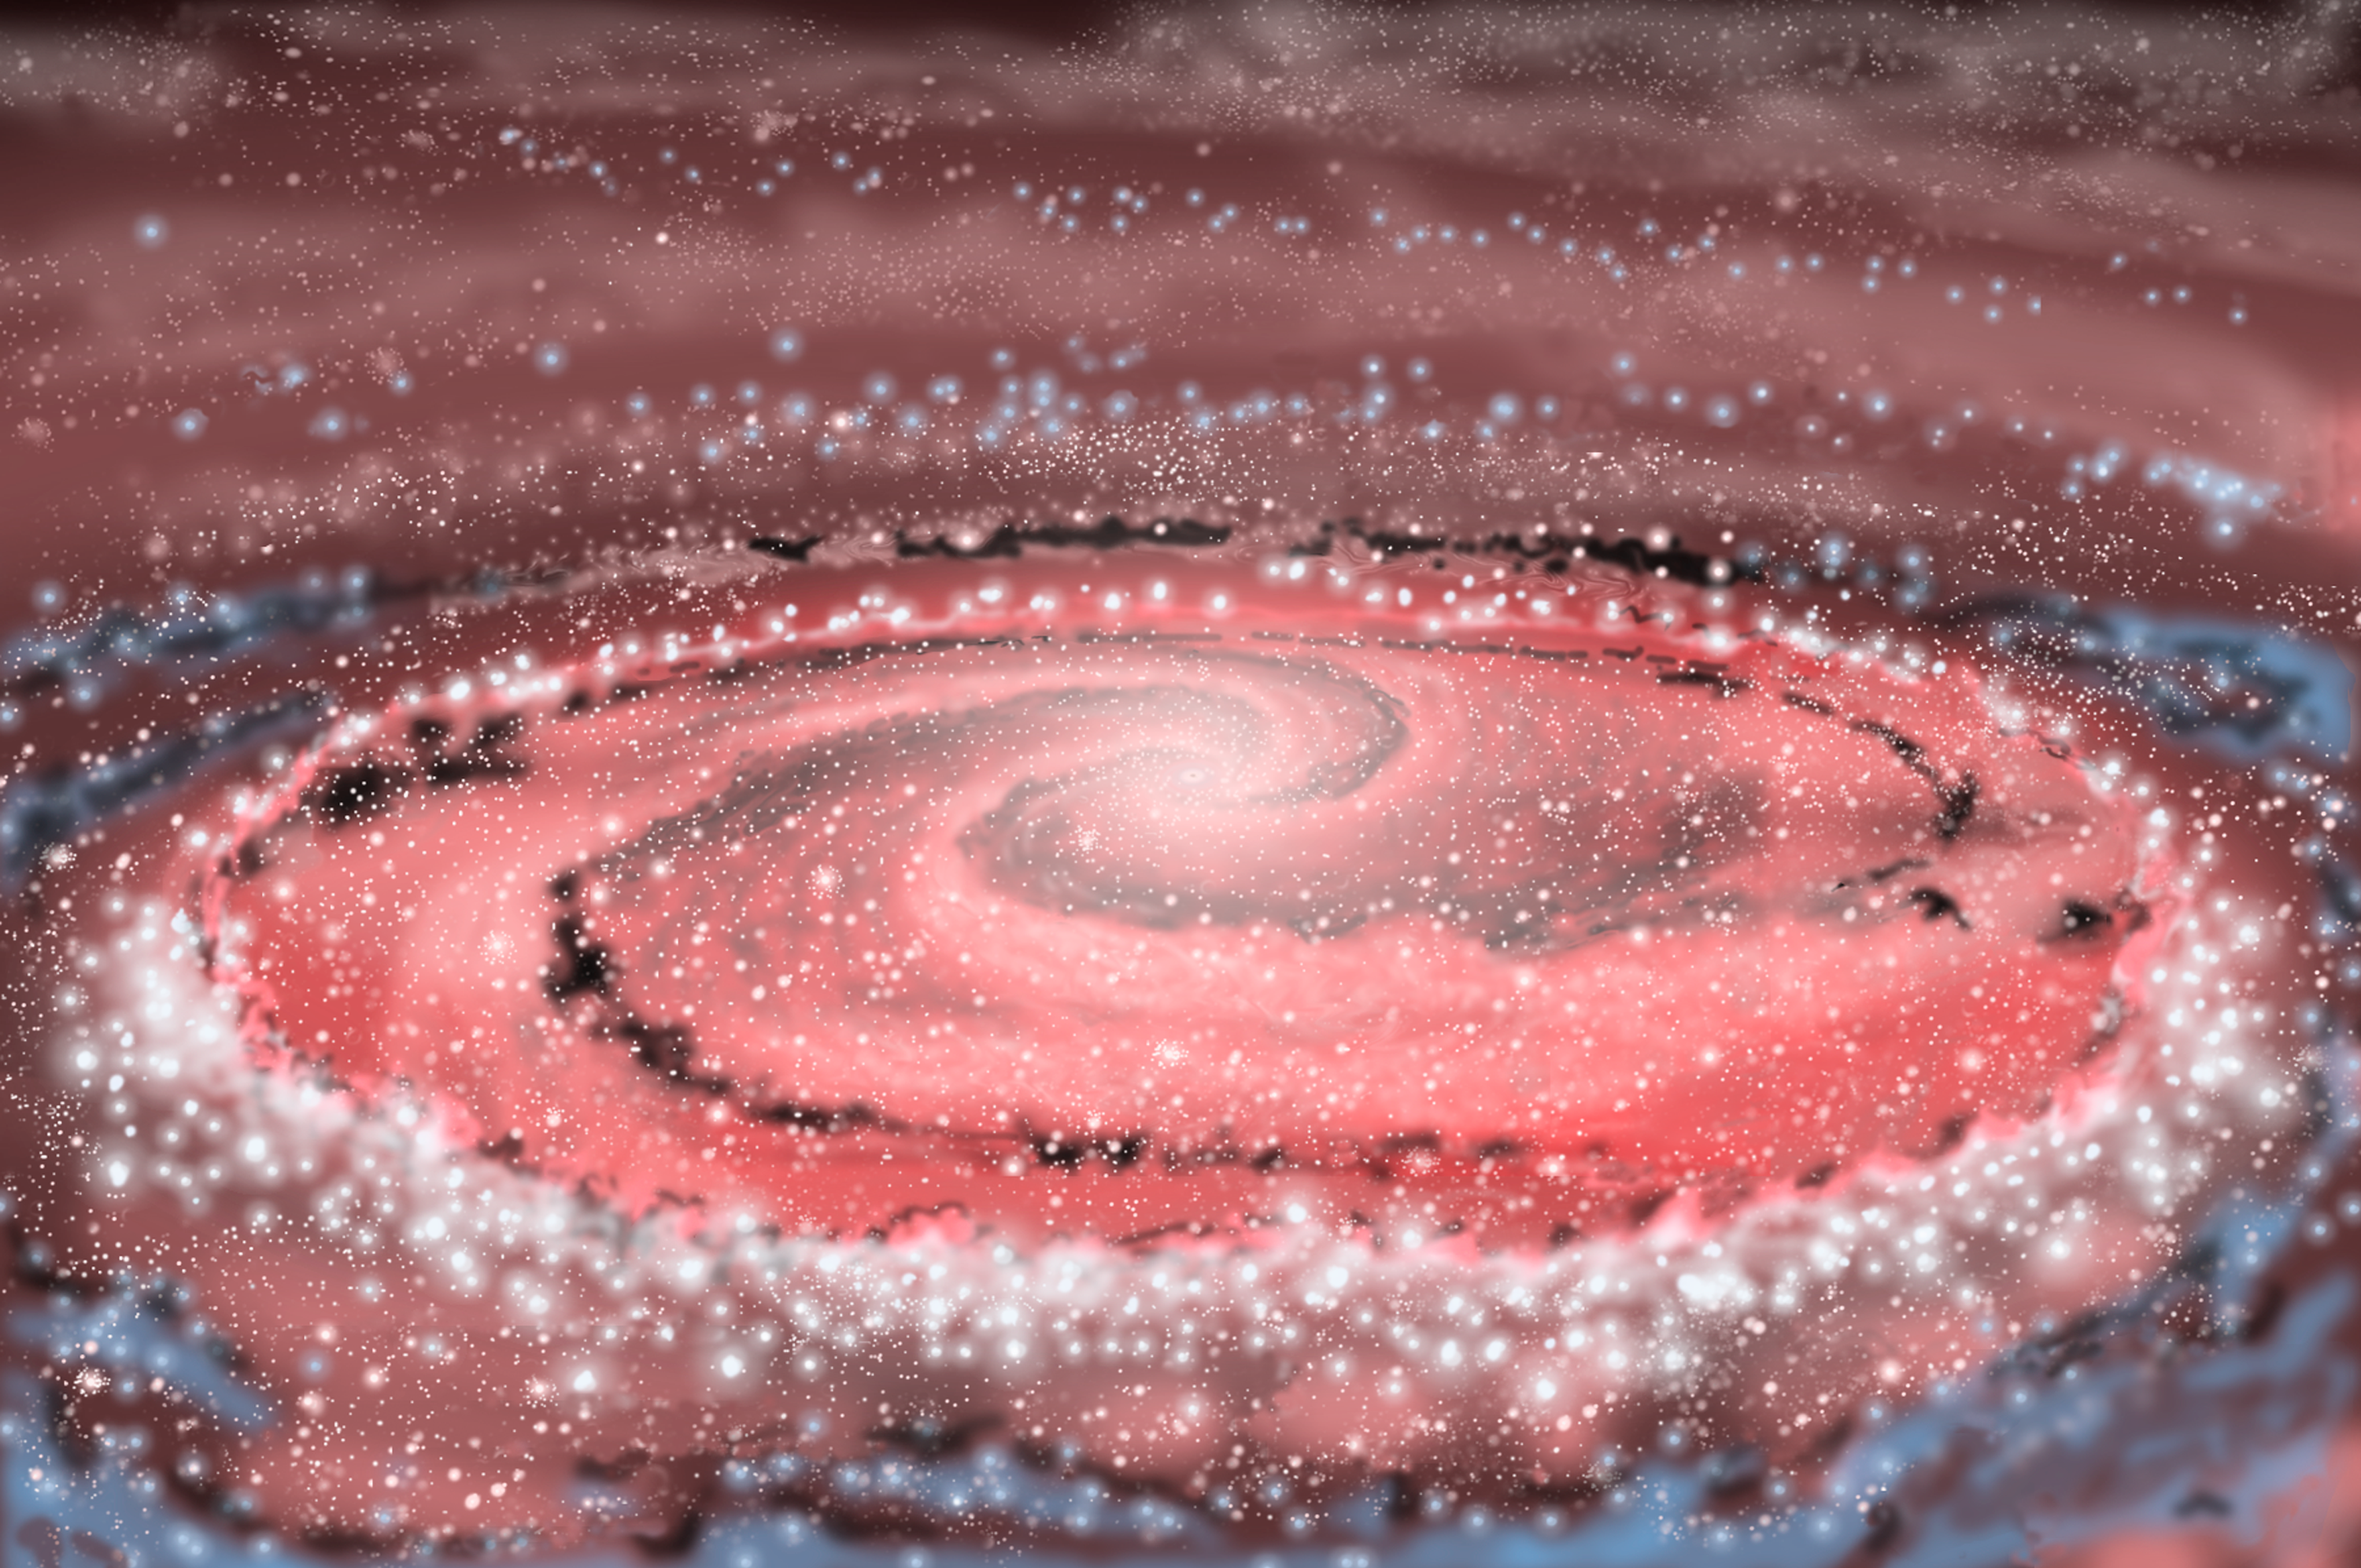

NGC 1097

Credit: All artwork courtesy of Gemini Observatory by Jon Lomberg